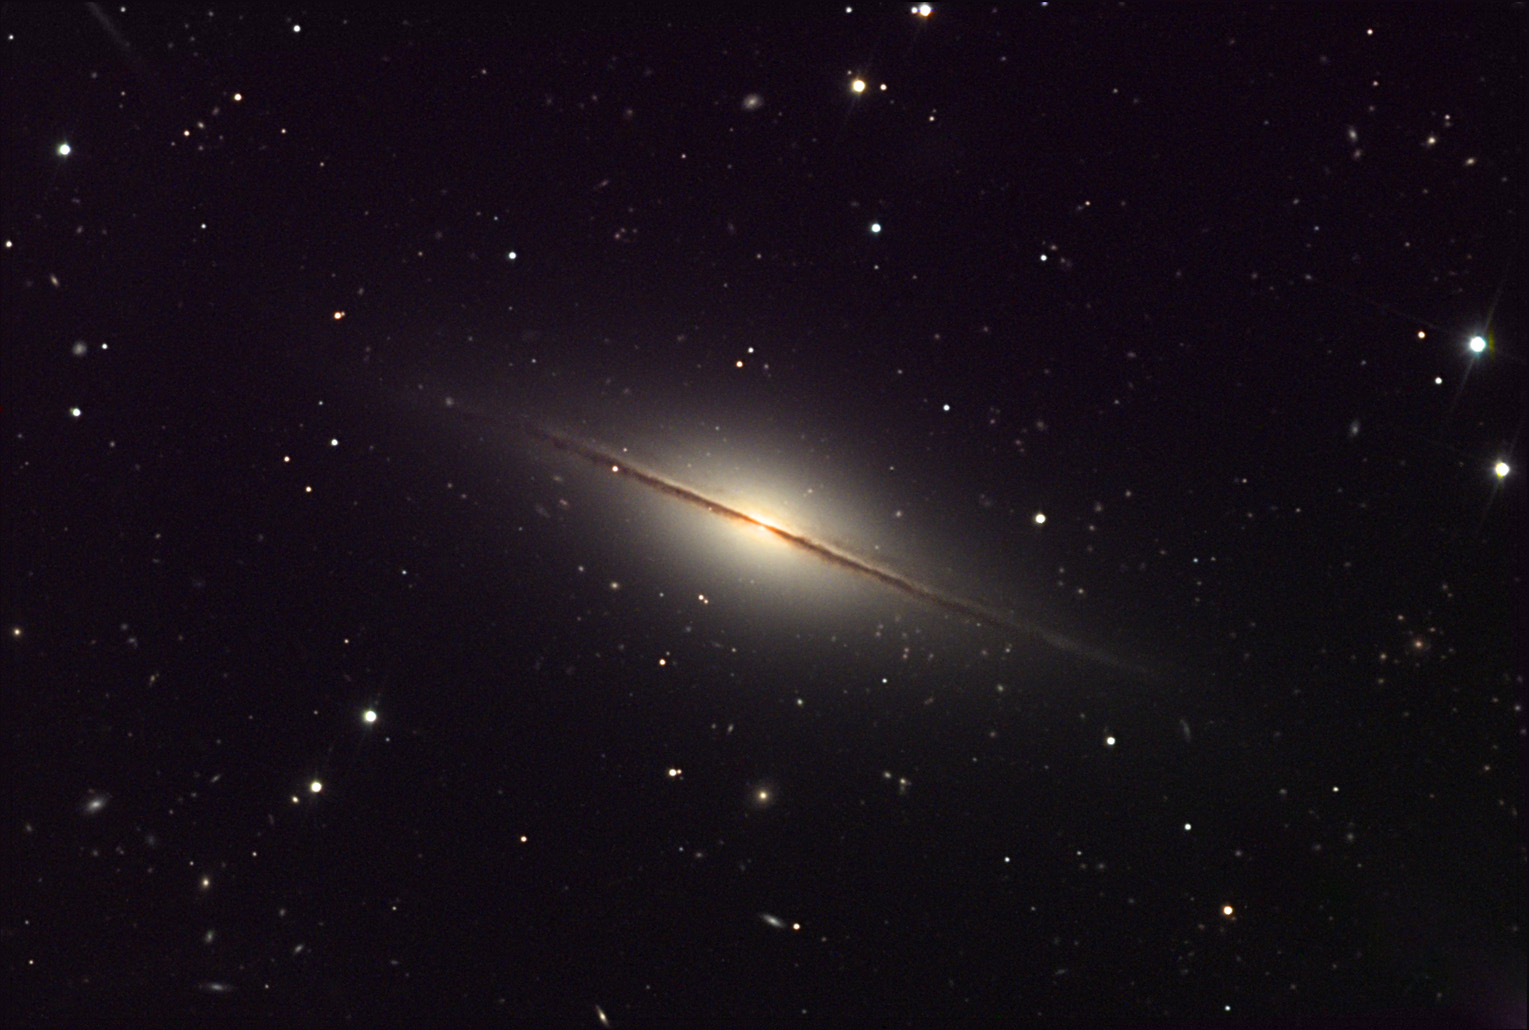

NGC 7814

This fantastic edge-on spiral galaxy in Pegasus proves to be an interesting object when displayed in the way shown. First, the plane of the galaxy is slightly warped and twisted. NGC 7814 is one of a few bright galaxies that shows this feature in optical wavelengths. Second the number of background galaxies in this direction is impressive. Besides being pretty, these far off beacons have been used by astronomers to try to determine the amount of gas and dust in the halo of NGC 7814. As the light of background galaxies passes through the foreground halo of NGC 7814 it becomes dimmer (redder). Finally, be certain to note the very slight deviation from being truly edge-on. The background dust lanes can be seen "above" and through the halo giving this galaxy more depth than is usually displayed.

This image was taken as part of Advanced Observing Program (AOP) program at Kitt Peak Visitor Center during 2014.

Credit: KPNO/NOIRLab/NSF/AURA/Adam Block